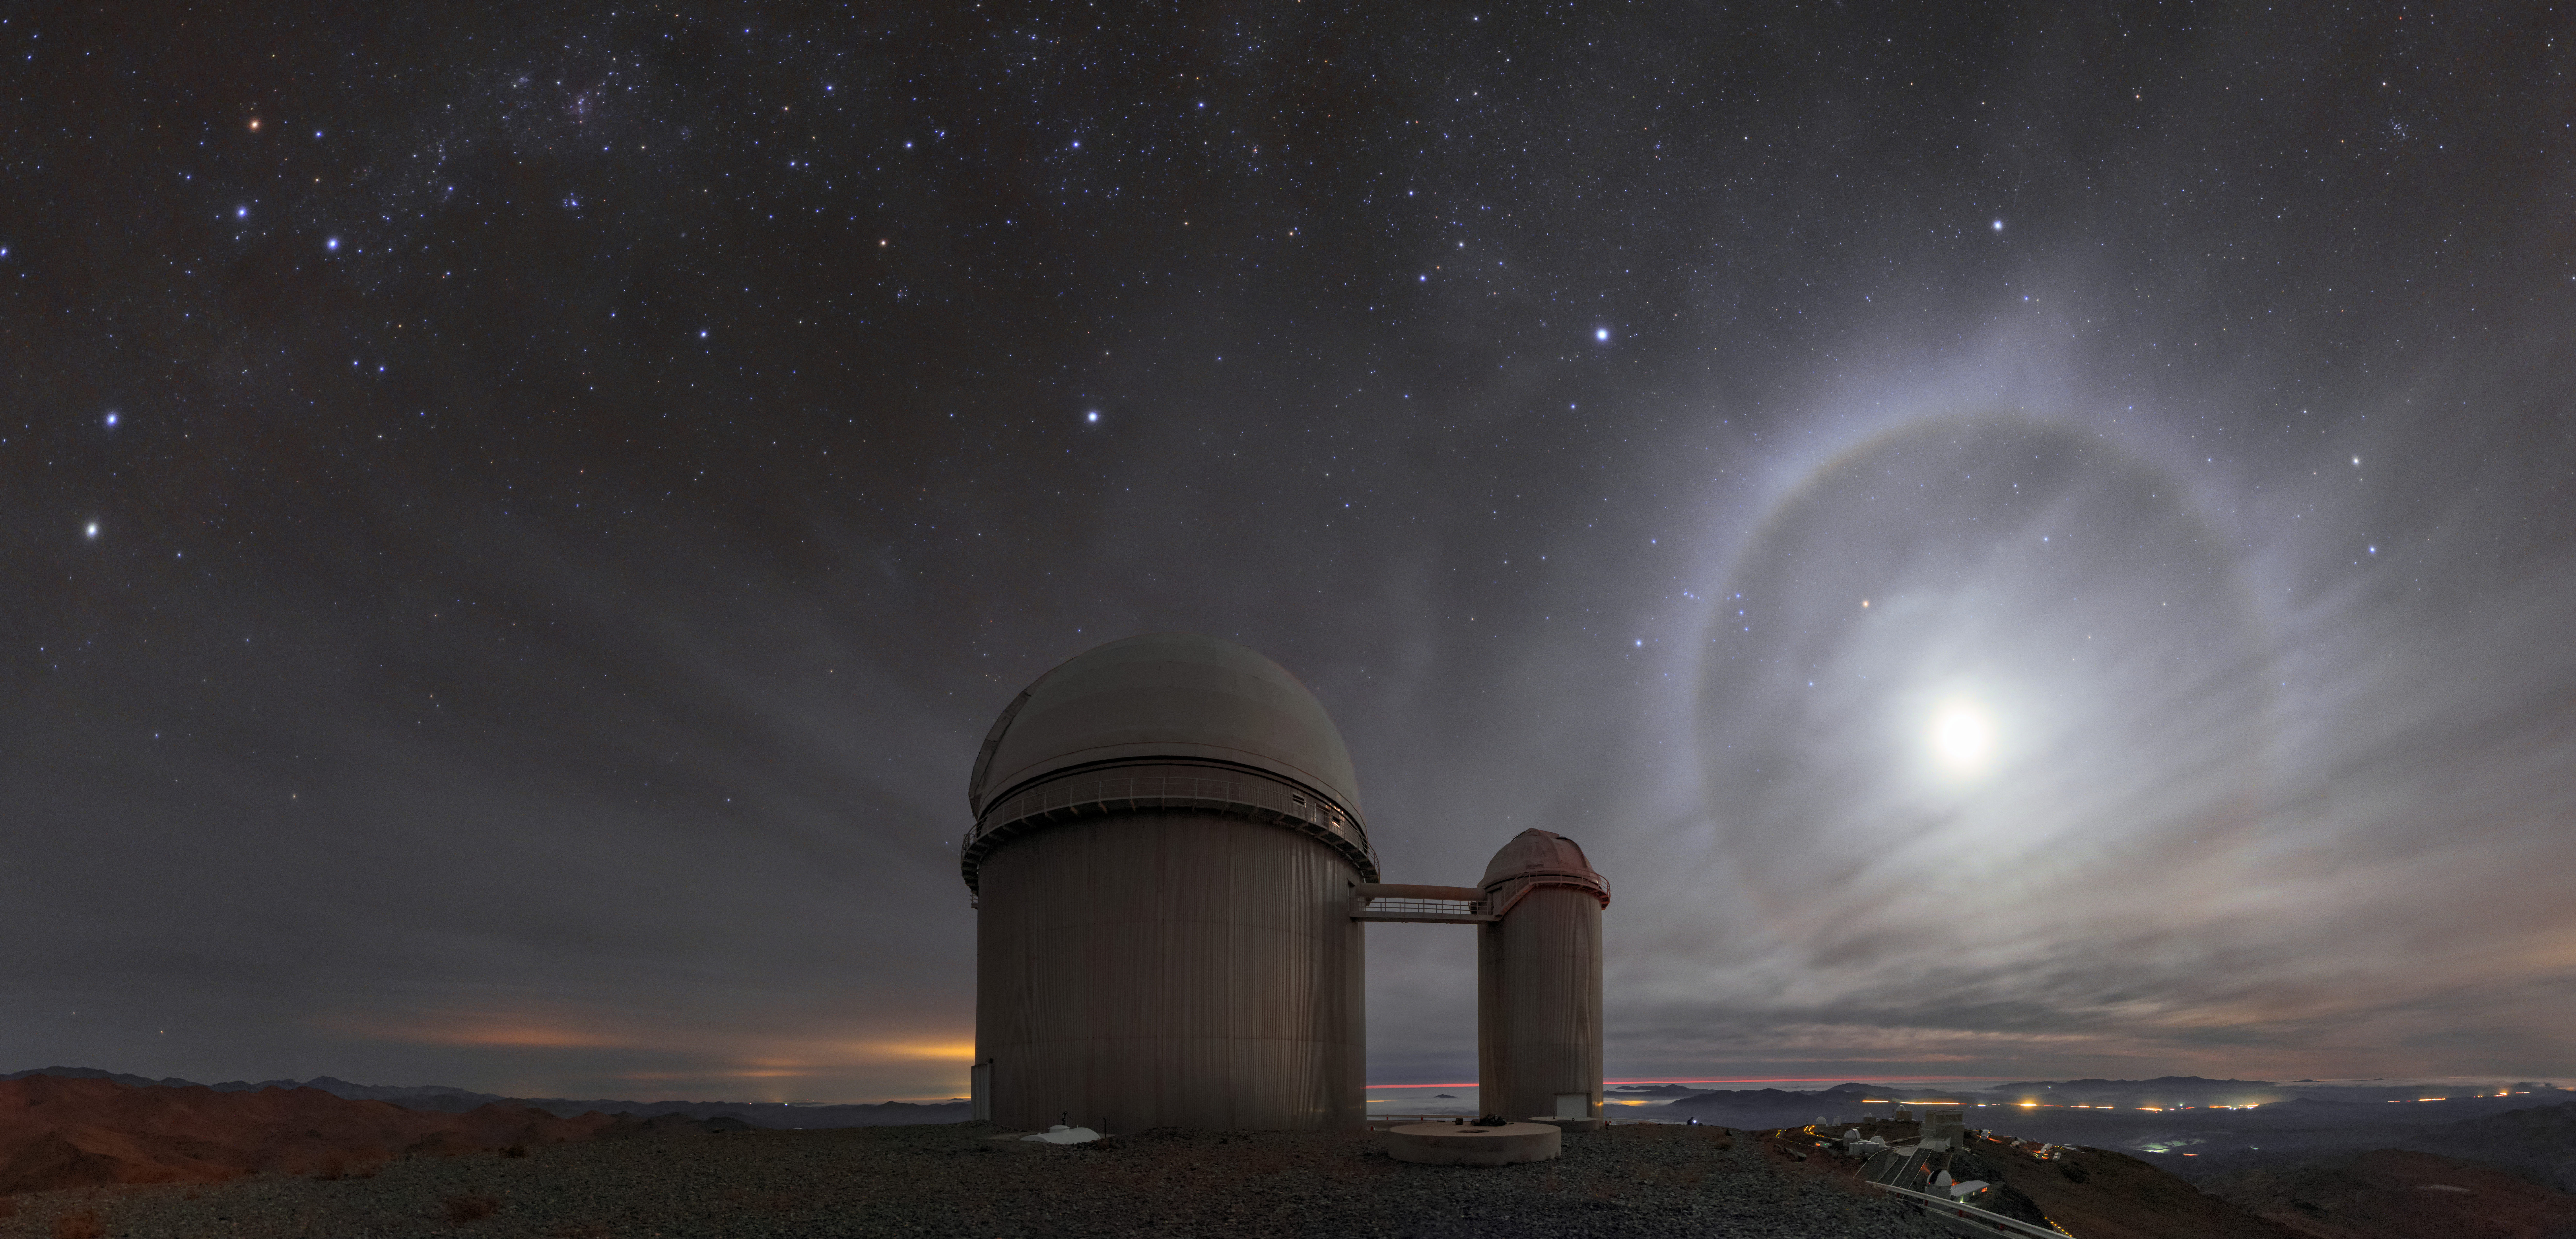

The Beauty of 22 Degrees

The telescopes at ESO’s La Silla Observatory in Chile are on a mission to observe and understand the vast Universe — but there are plenty of interesting natural phenomena far closer to home. One such example is this angelic 22-degree halo. This photo was taken high up in the remote Atacama Desert, but such a sight is visible year-round all over the world.

These haloes are formed when light from the Sun or Moon passes through cirrus clouds high up in the Earth’s atmosphere. The tiny ice crystals that make up these clouds act as miniature prisms, changing the direction of the light that passes through them (something known as refraction). Light rays that do this tend to “bunch up” at the angle that represents the least amount of deviation from their original path. For the particular shape of ice crystal lurking within the cirrus clouds, this minimum deviation angle happens to be around 22 degrees, which is why we see this concentrated halo of light at a distance corresponding to 22 degrees from the moon.

ESO’s 3-6-metre telescope provides an appropriate foreground to the angelic scene — this telescope hosts the HARPS (High Accuracy Radial velocity Planet Searcher) instrument. HARPS was one of two ESO instruments that in 2016 detected the Earth-mass world Proxima b, which orbits around the closest known star to the Sun.

Credit: ESO/B. Tafreshi